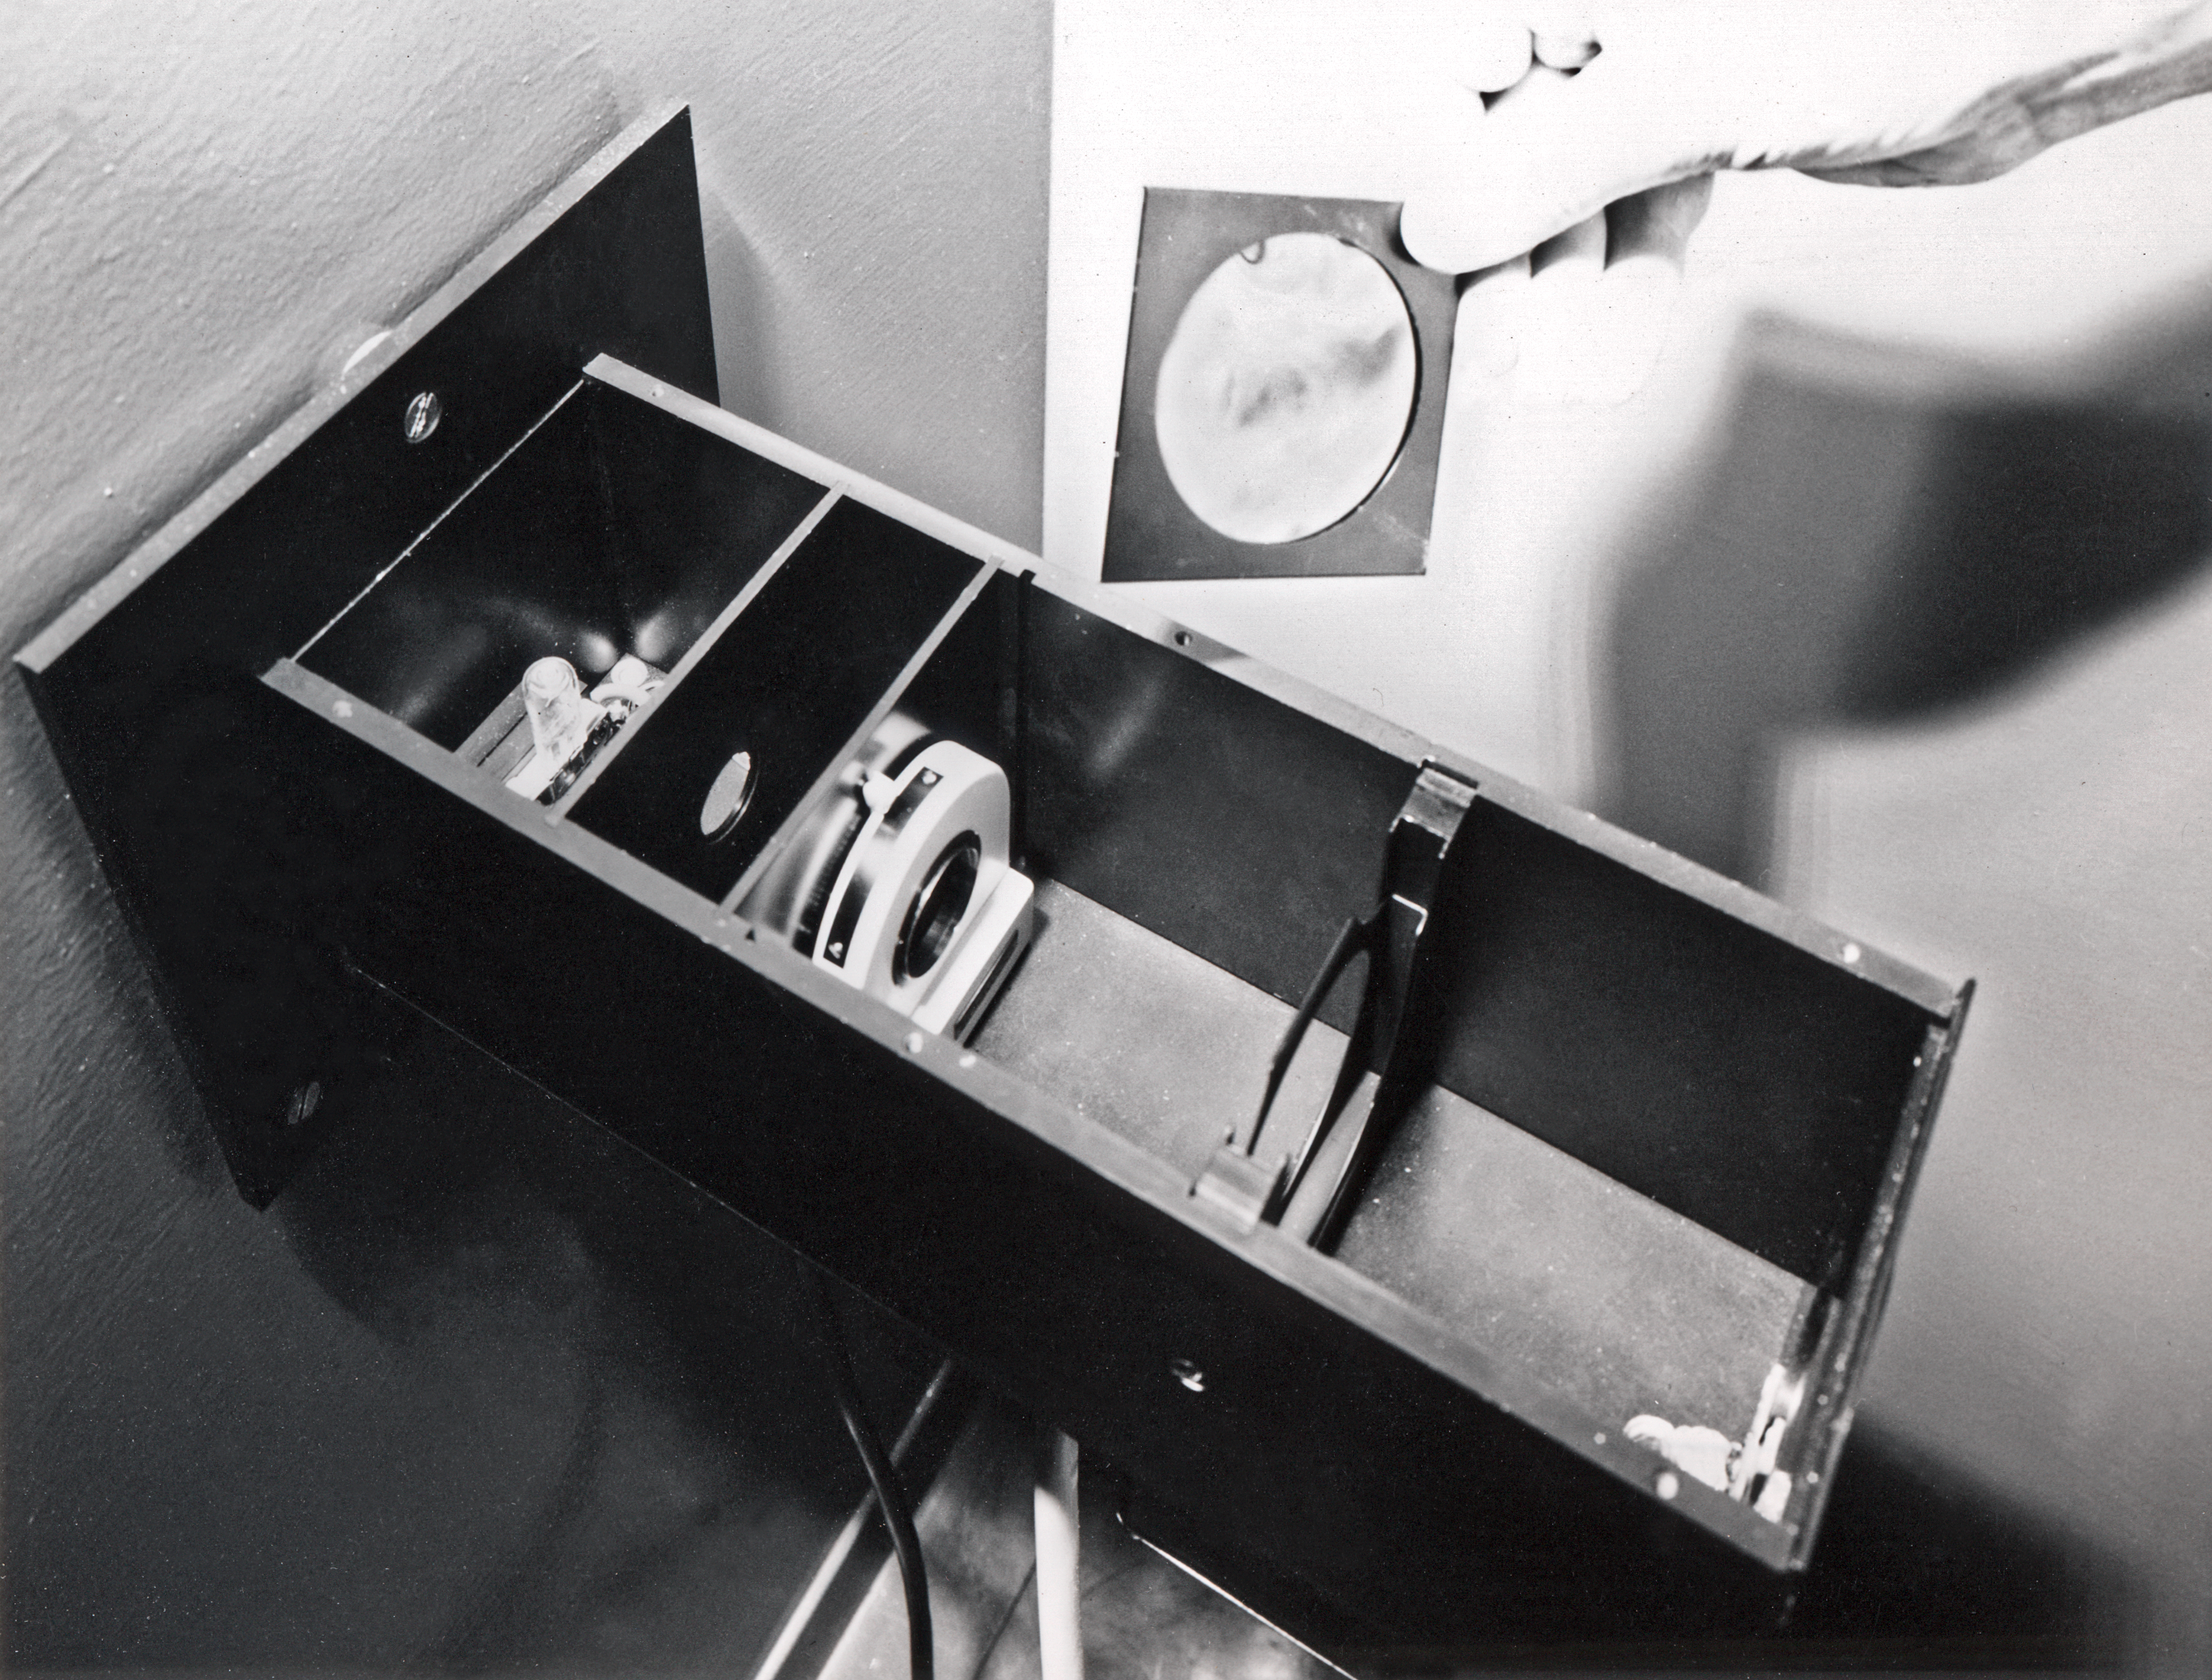

Copying plates at the Sky Atlas Laboratory

Inserting a UV blocking filter into the exposure-unit of the plate copier, Sky Atlas Laboratory, 1973

Credit: ESO